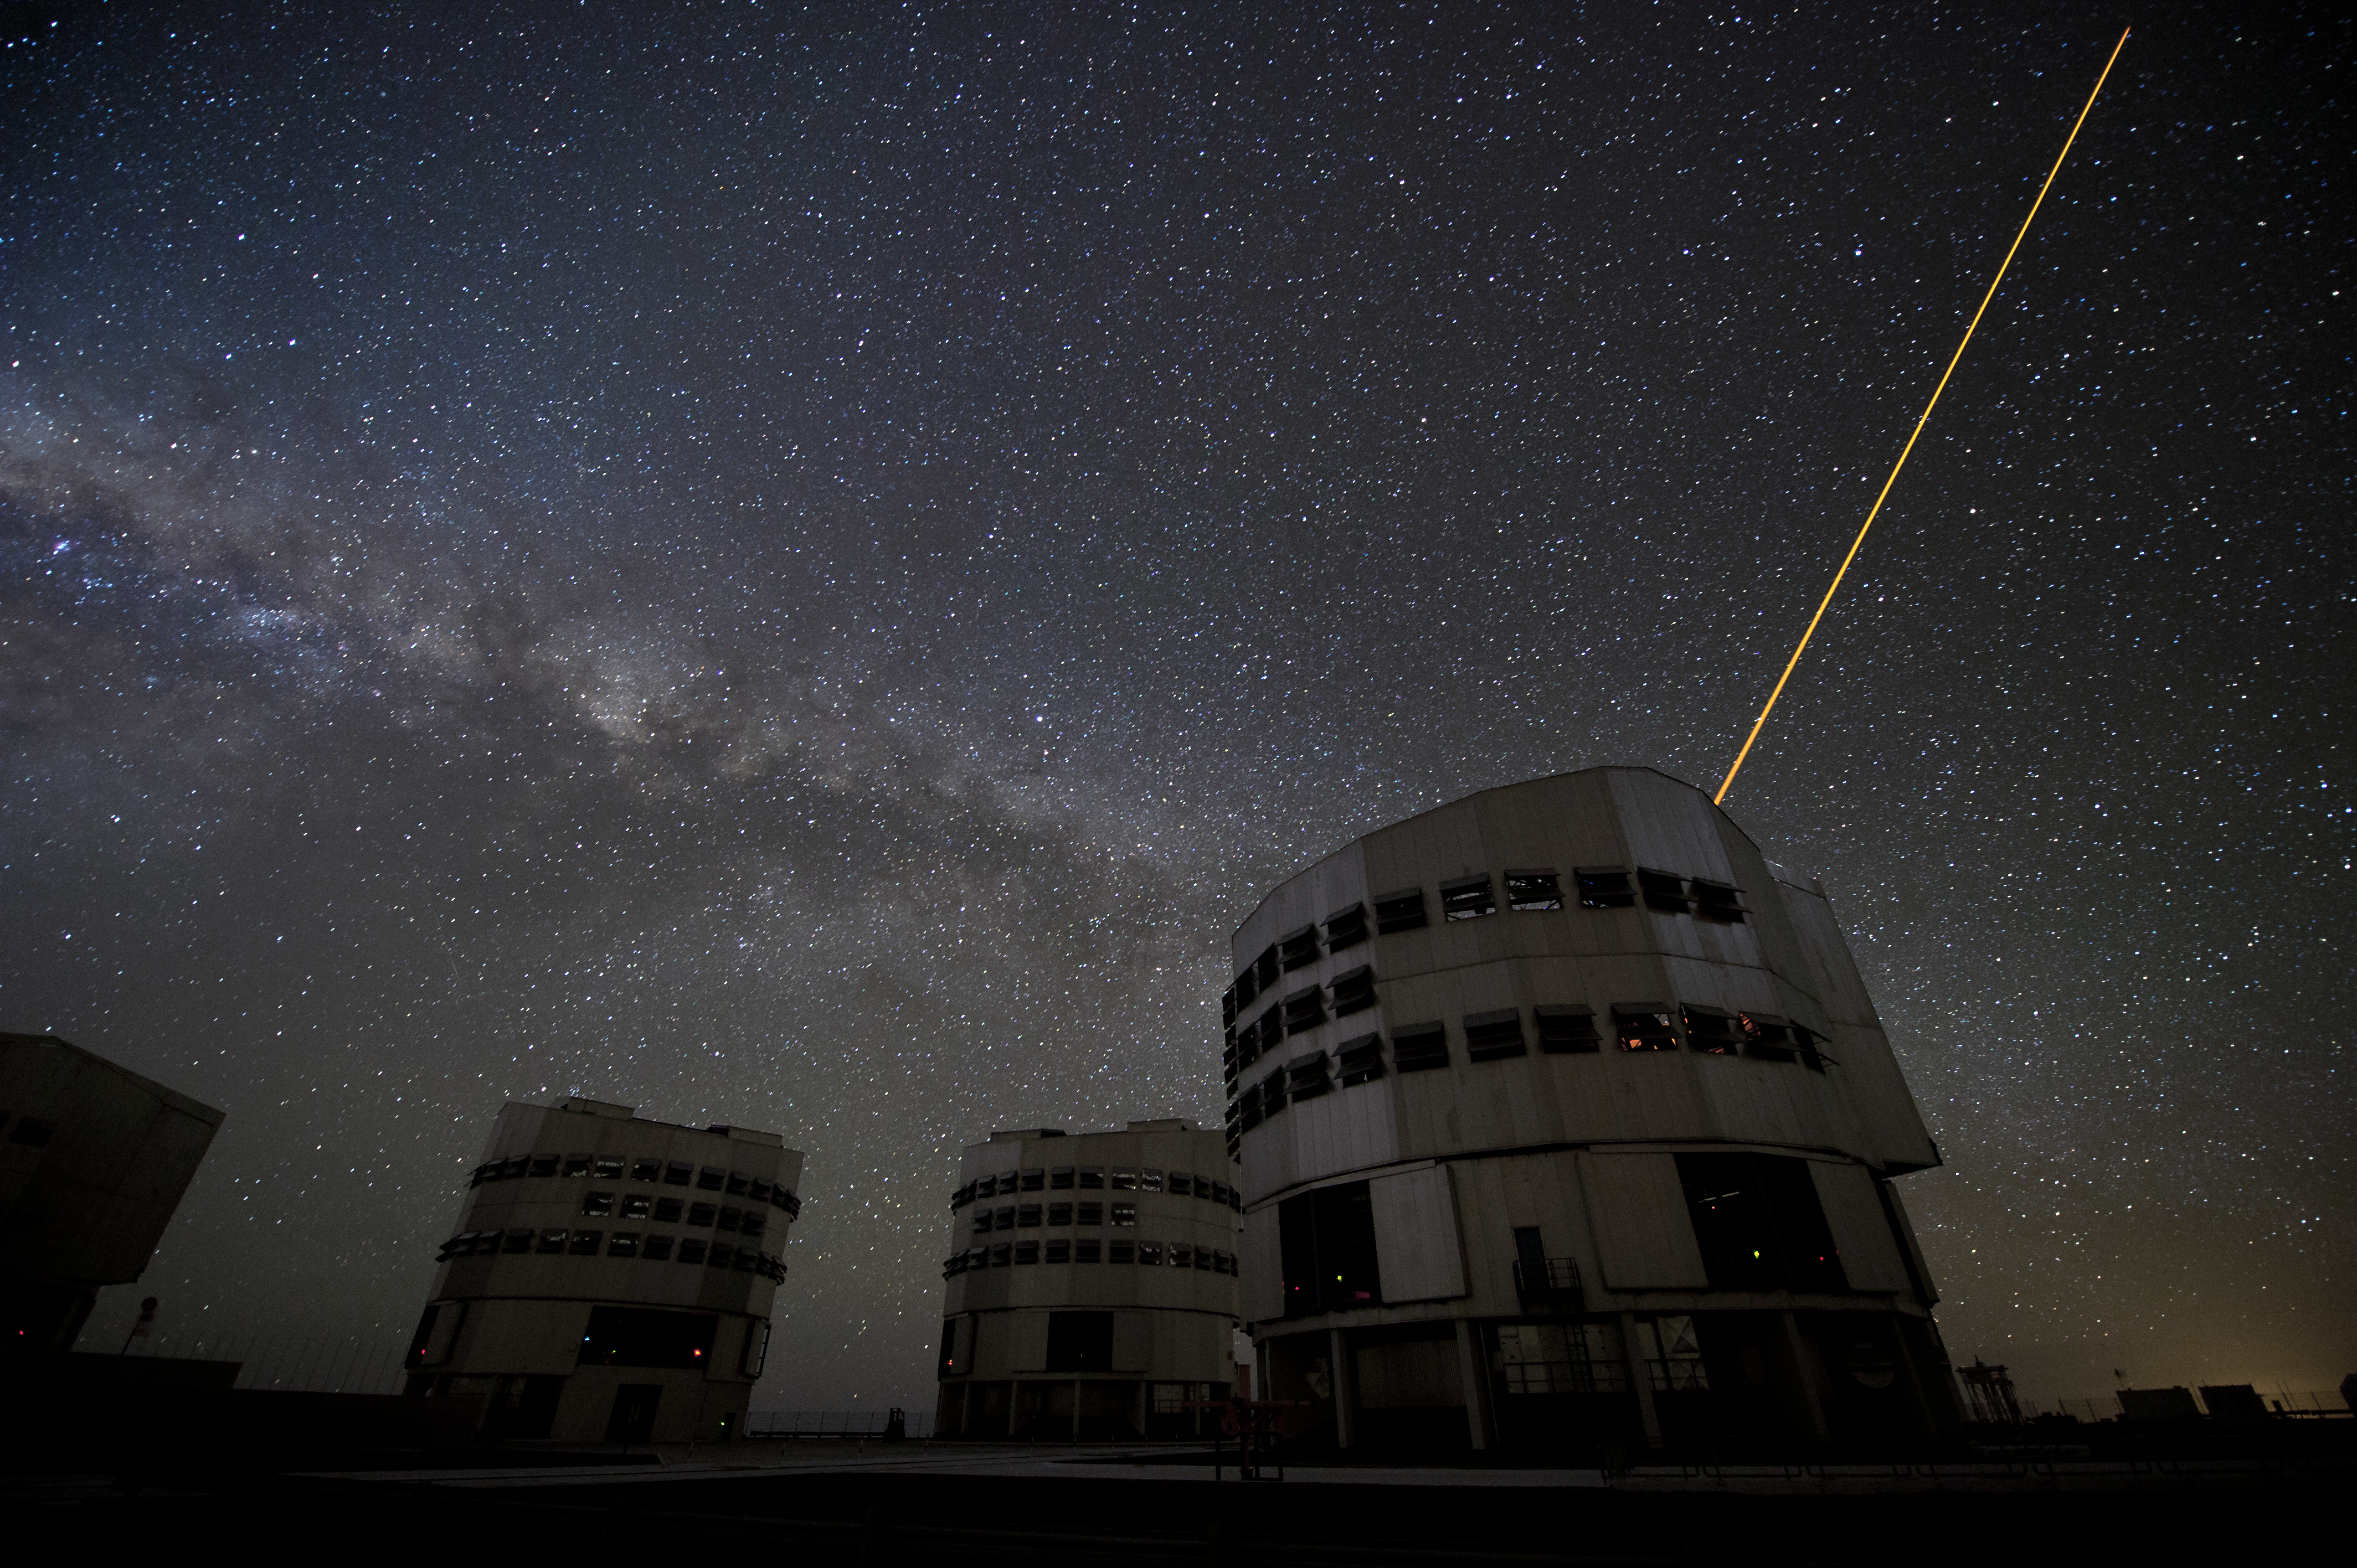

Laser guided stars

Within the Telescope Systems Division the Laser Guide Stars Group is responsible for the development and deployment of Laser Guide Stars projectors on ESO facilities, to study novel LGS-AO sensing schemes and to pursue related technologies. The, by now classical approach, is to use a narrow-line laser emitting at a sodium resonance line wavelength to create a yellow artificial “star” in the ~ 95 km altitude sodium cloud around the Earth.

Credit: ESO/C. Malin